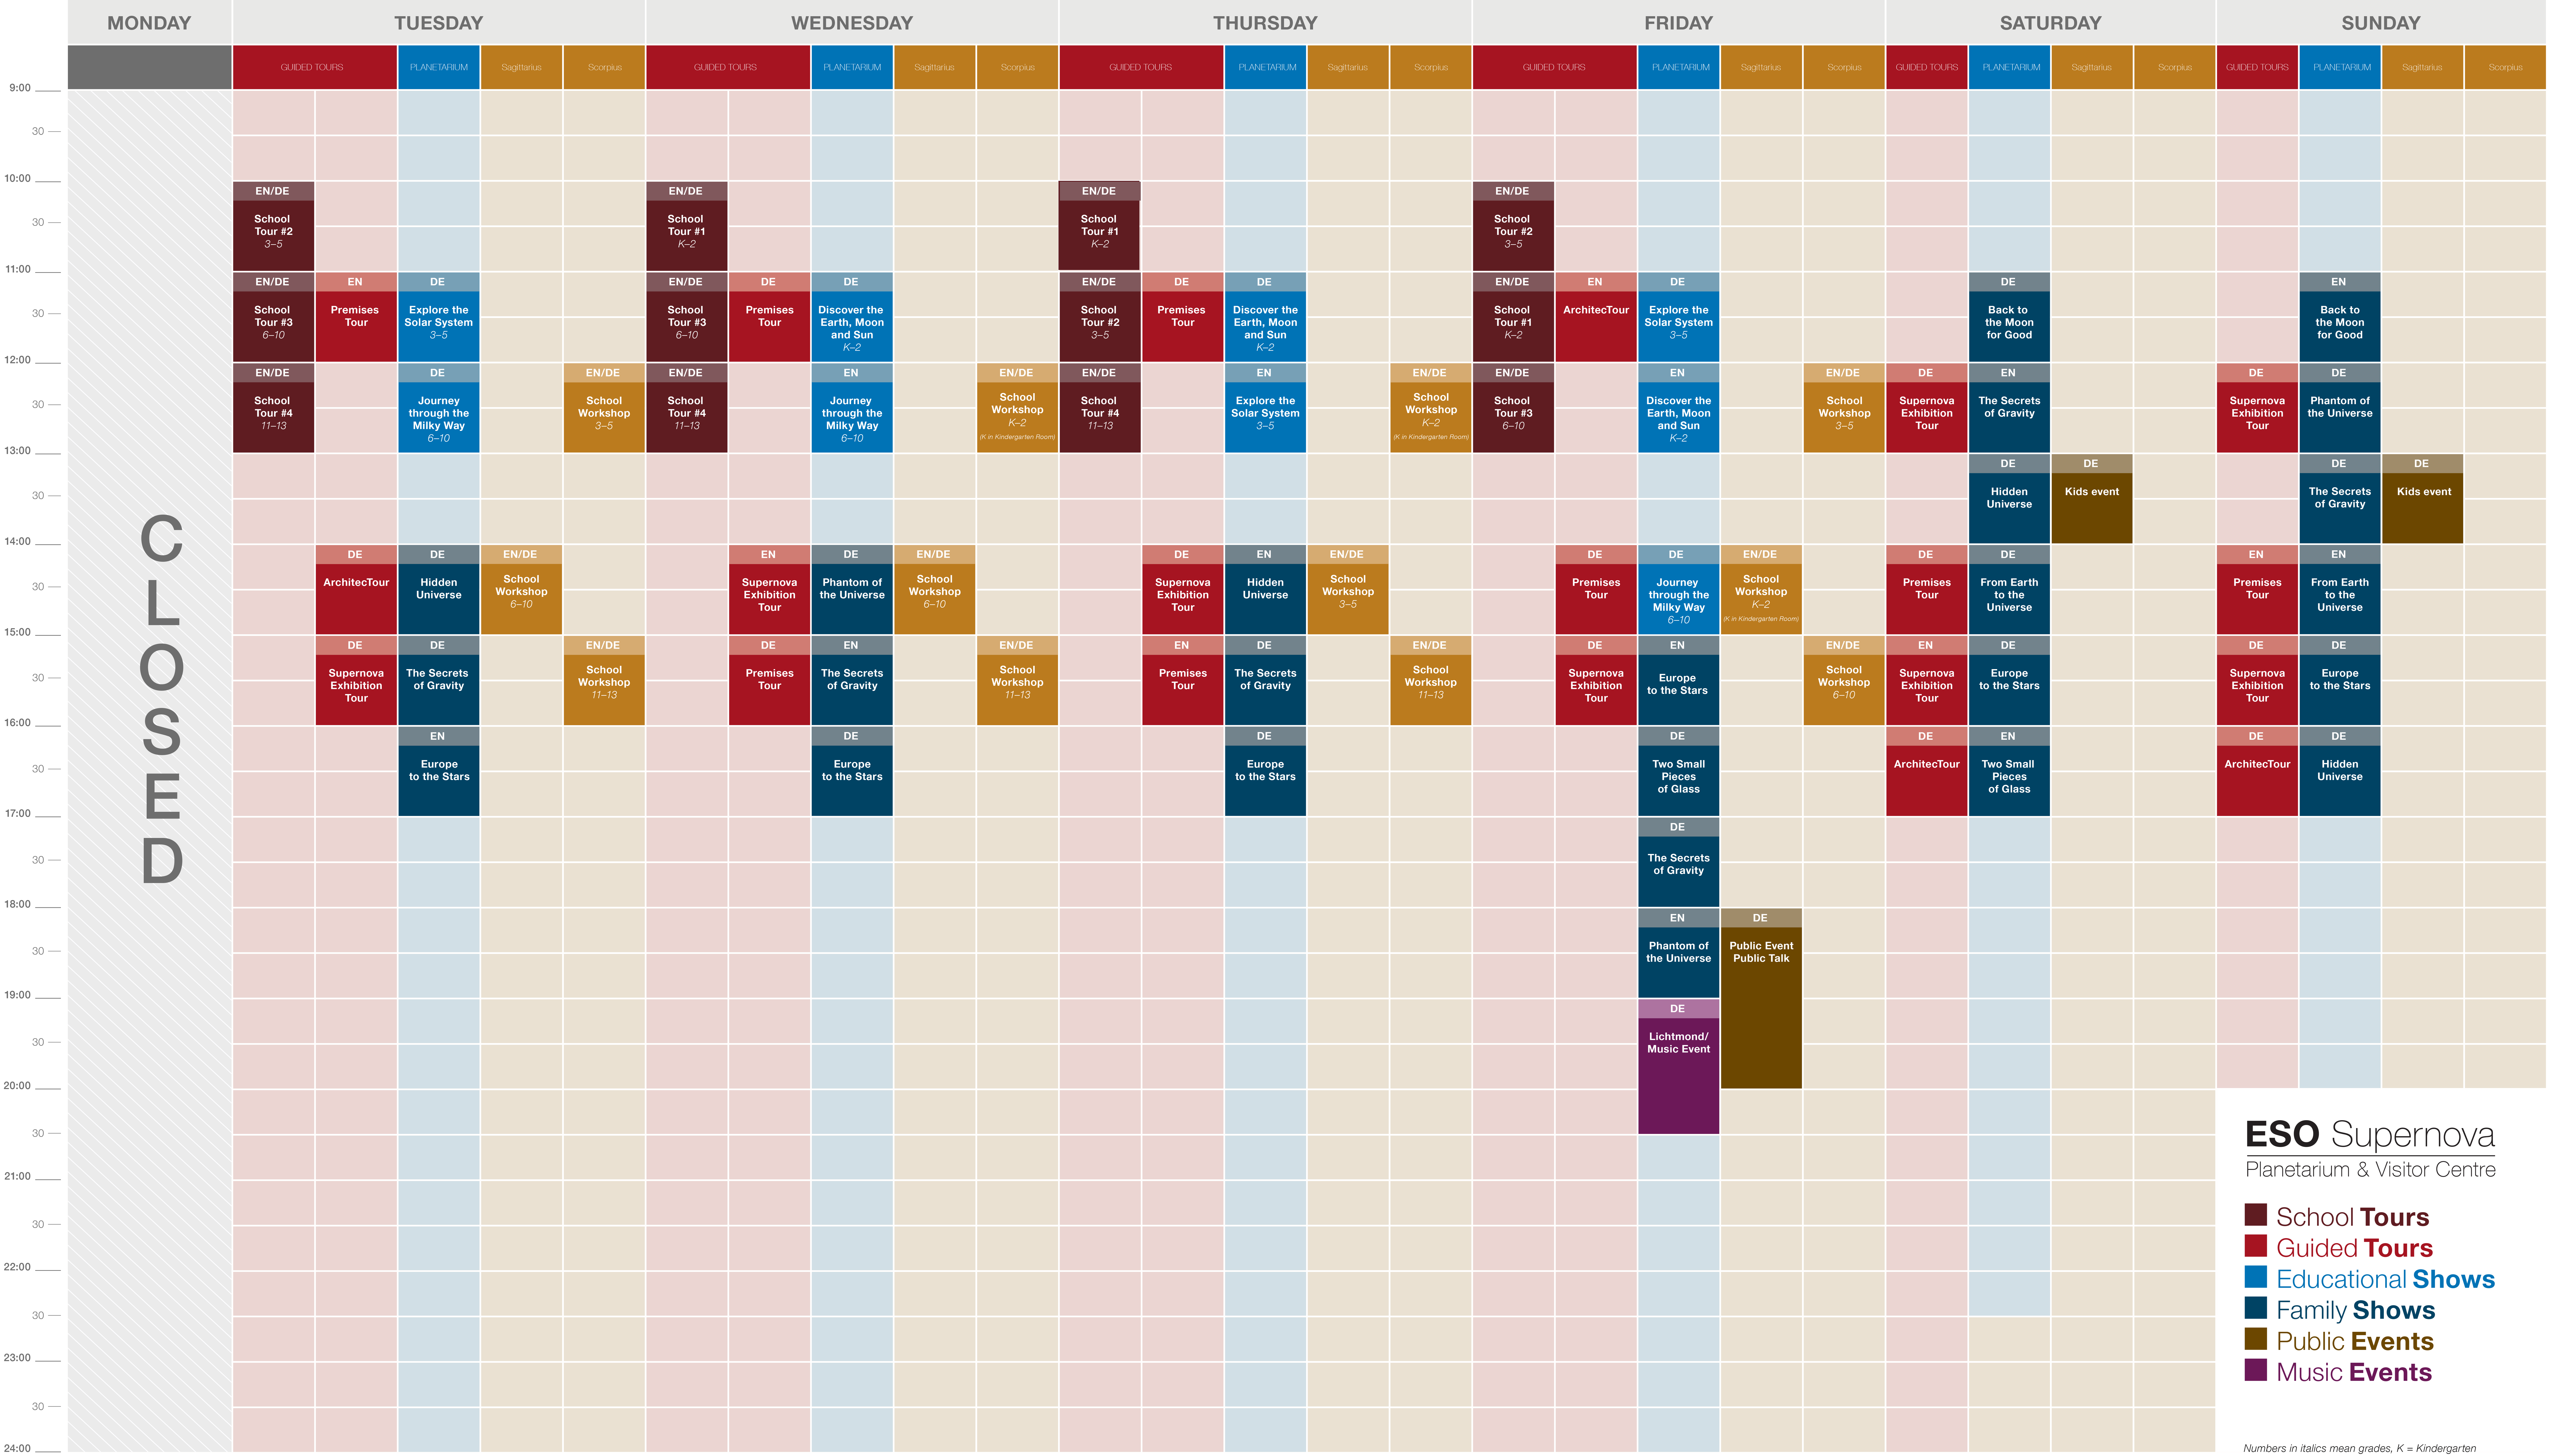

ESO Supernova daily programme

Block chart showing the activities in a typical week in the ESO Supernova: planetarium shows, guided tours, educational workshops and public events.

Credit: ESO